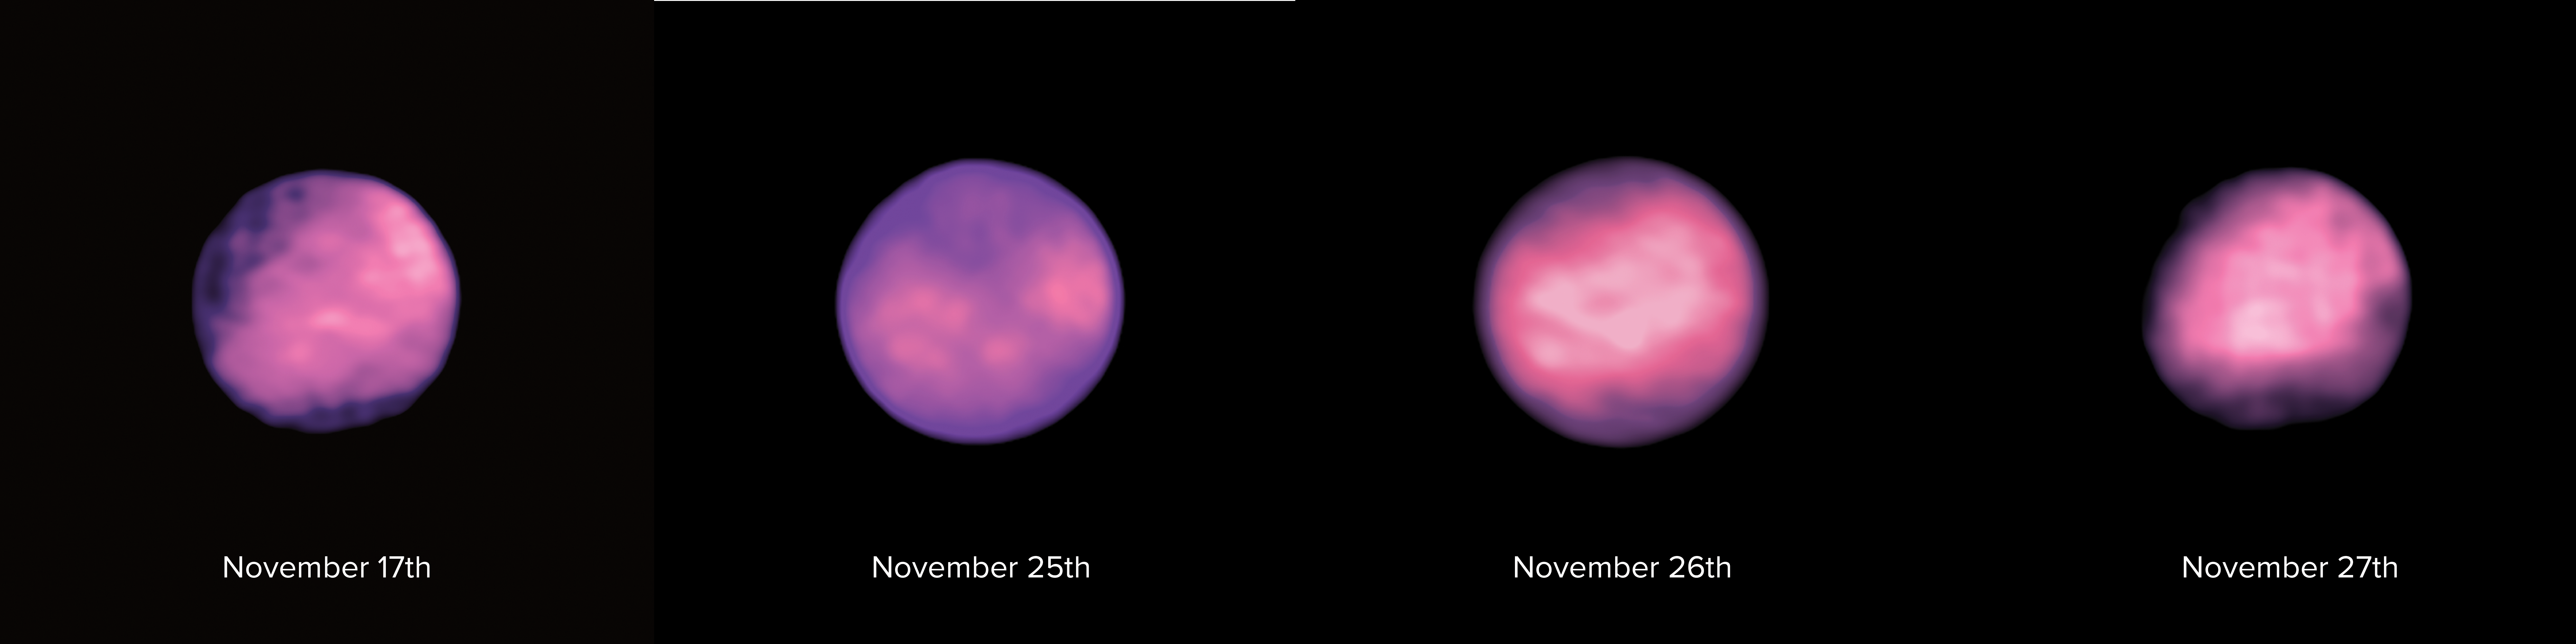

Europa's First Global Thermal Map

Series of 4 images of the surface of Europa taken with ALMA, enabling astronomers to create the first global thermal map of Jupiter's icy moon.

Credit: ALMA (ESO/NAOJ/NRAO), S. Trumbo et al.